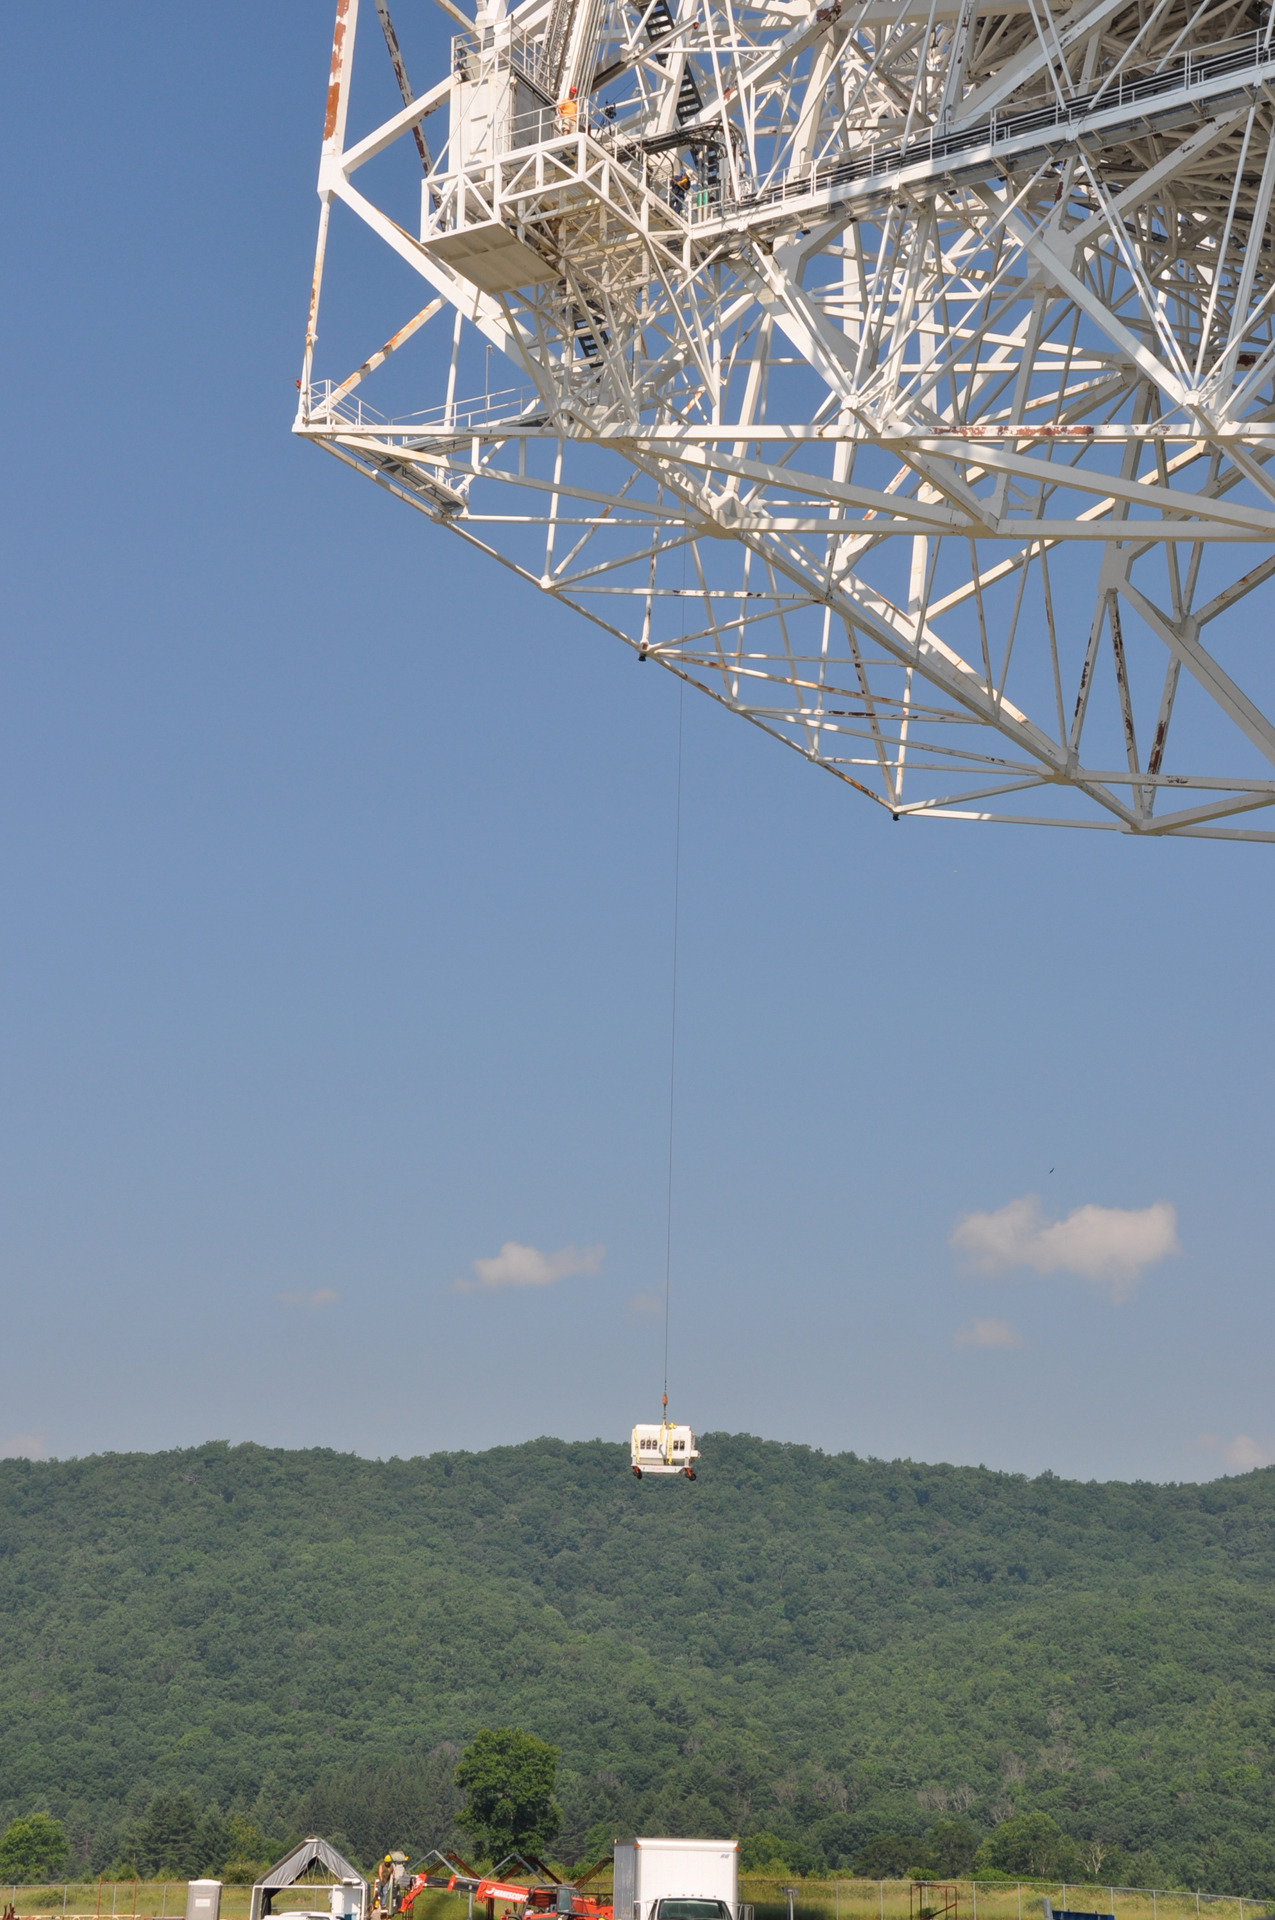

Lowering a Receiver

When a large receiver is removed from the Green Bank Telescope's prime focus, it takes an unusual route back to the electronics lab: via wires. In this photo, the new Ka-band Focal Plane Array is too big to ride the elevators down the GBT, so instead, it is lowered carefully to engineers on the ground who have a truck waiting to bring it back to the lab.

Credit: B. Saxton, NRAO/AUI/NSF